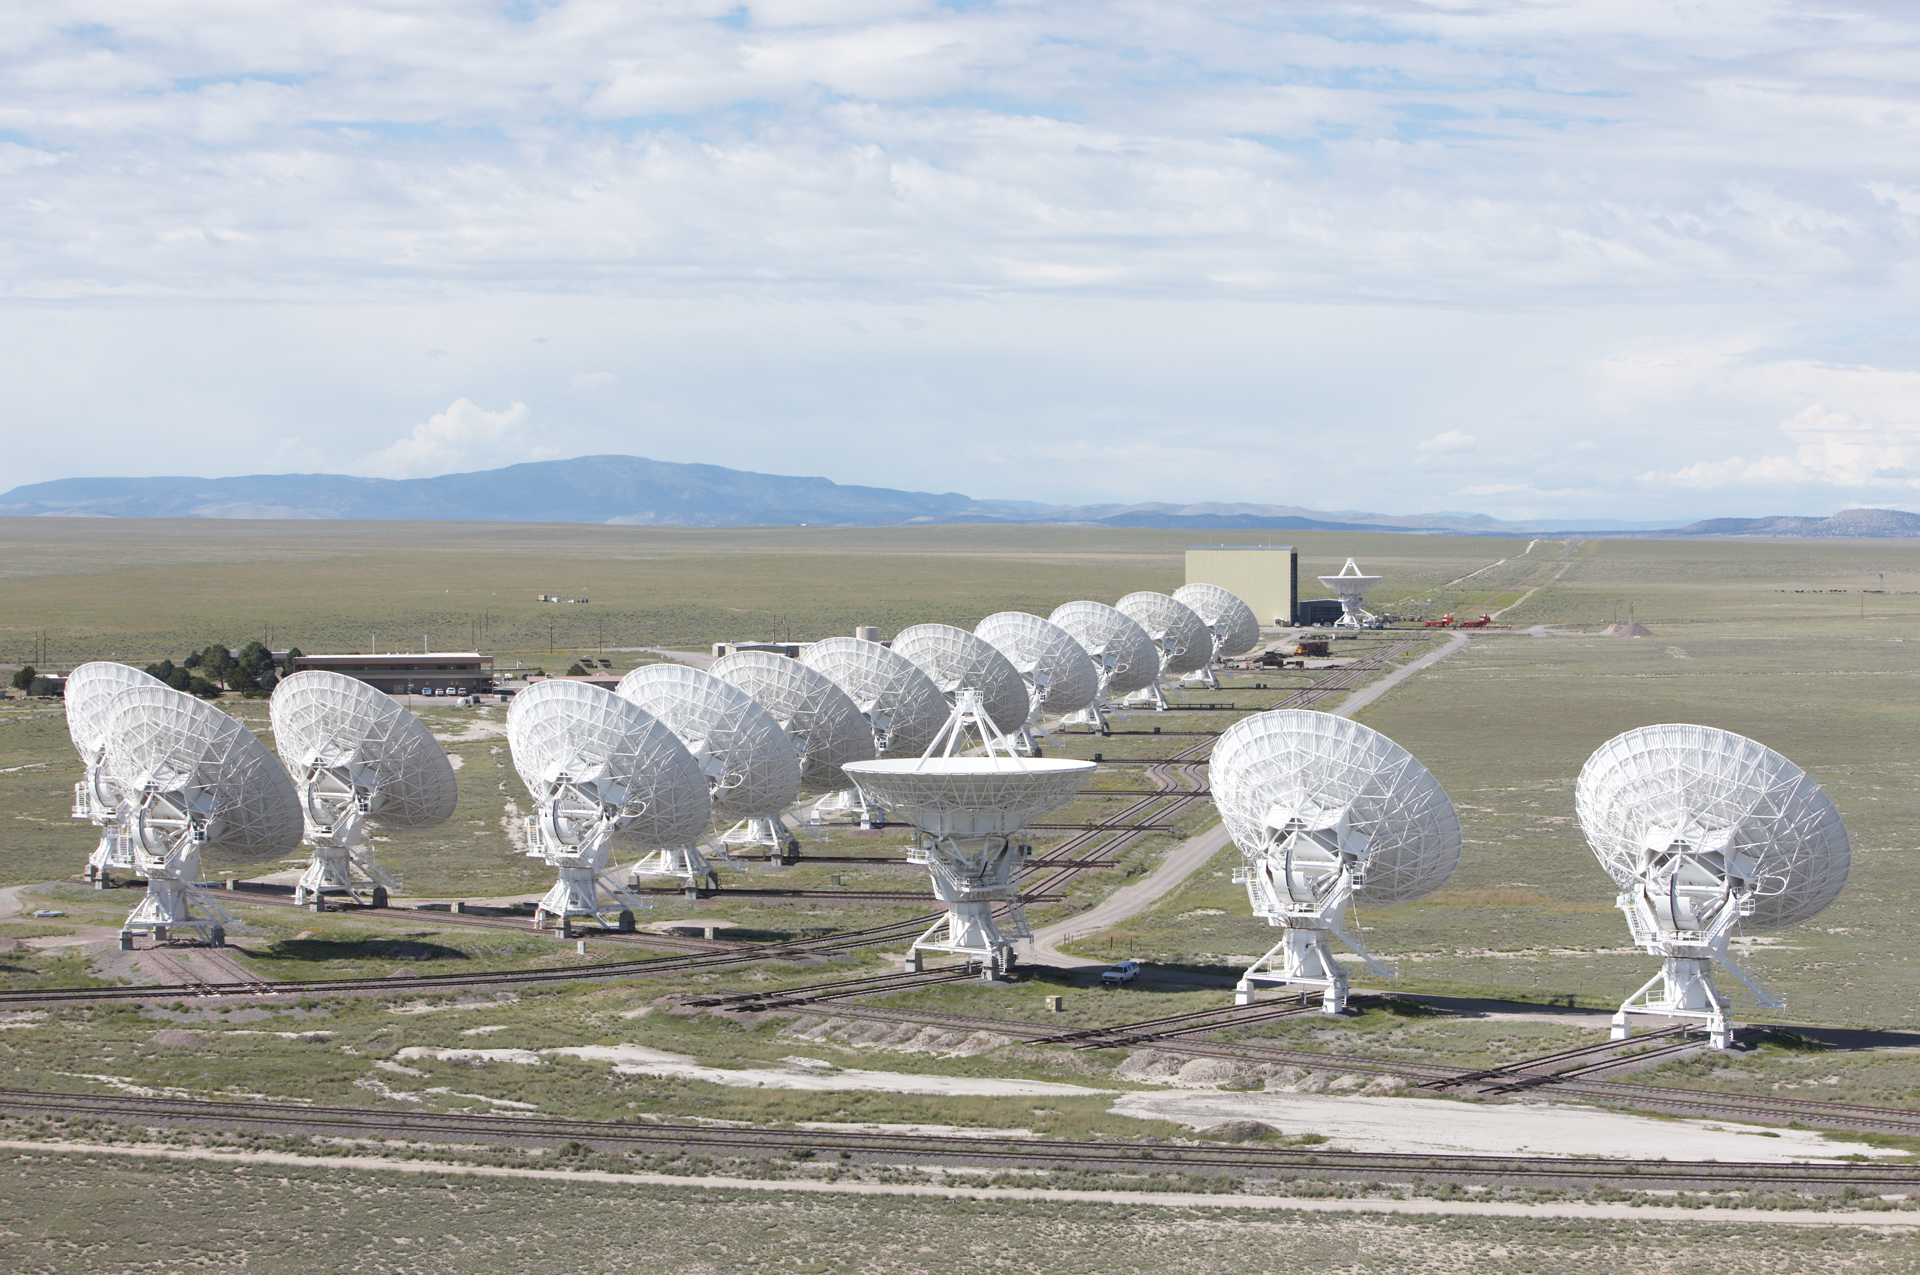

The Backs of the VLA Dishes

Credit: NRAO/AUI/NSF